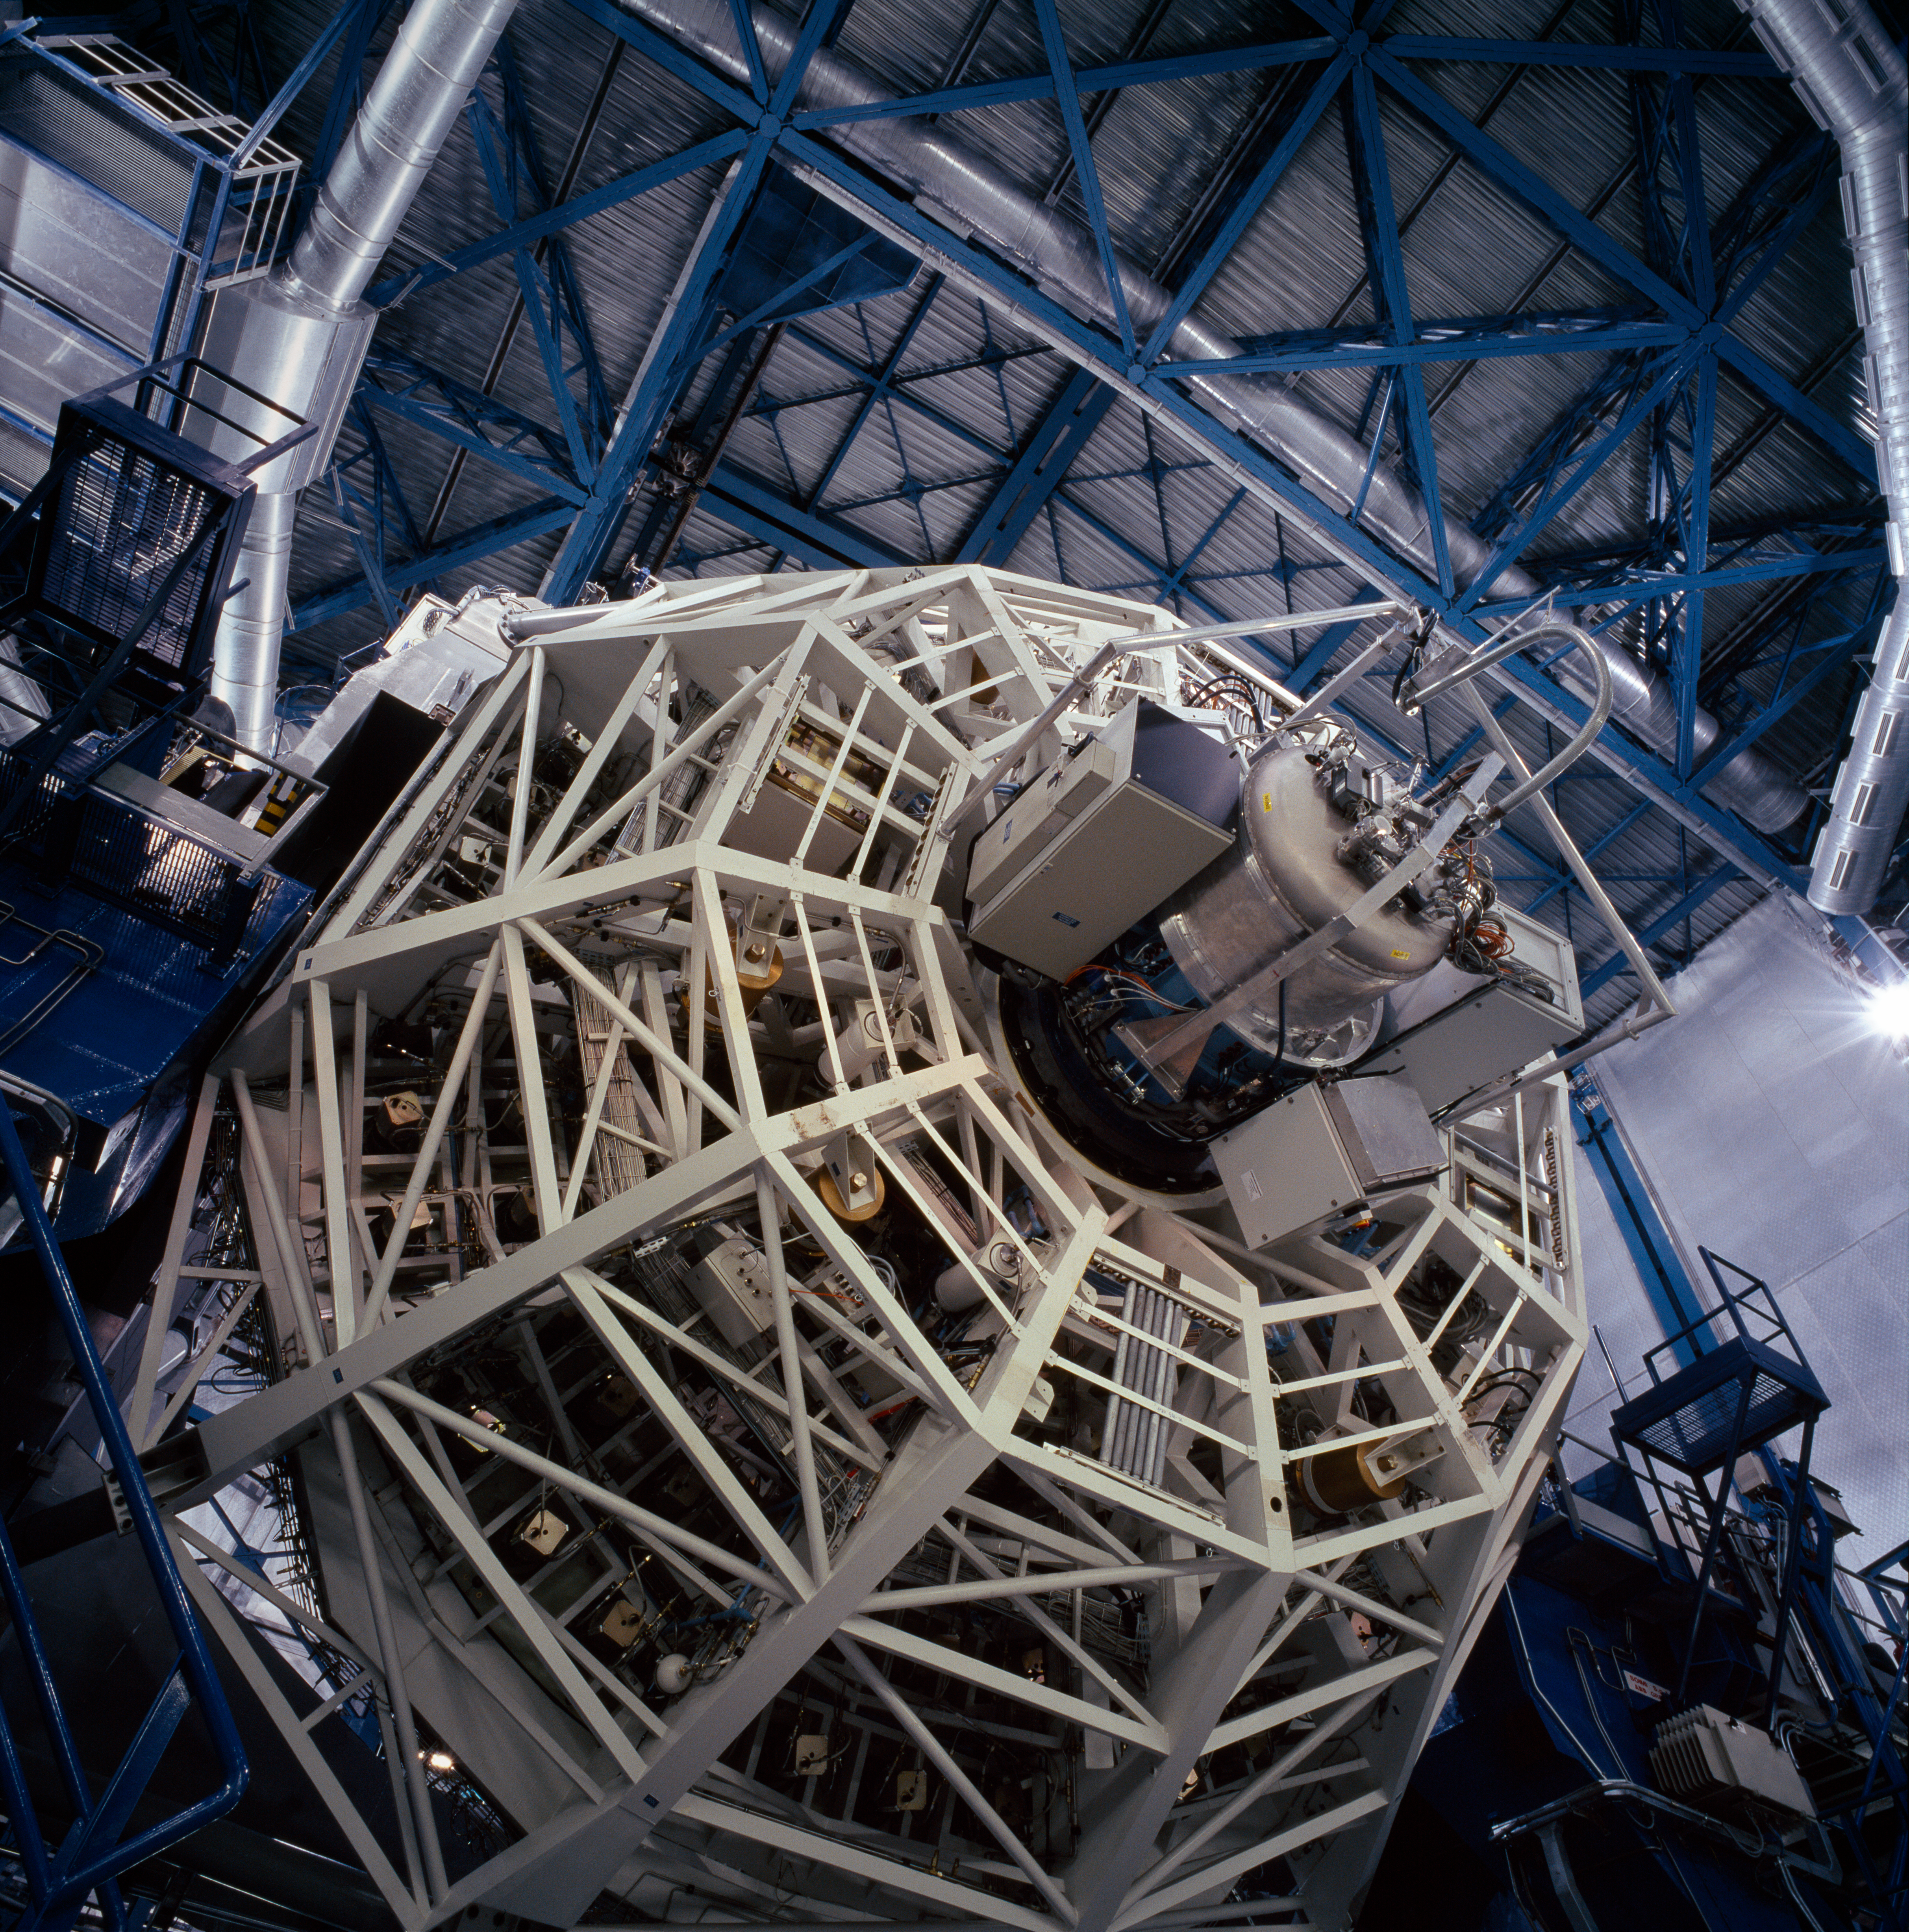

UT4-YEPUN and SINFONI

Every day, before the observations start, each telescope undergoes a complete start up during which each of its function is checked, like a plane before take off. Here, Yepun, the fourth Unit Telescope, has been moved to a very low altitude, revealing the cell holding its main mirror and the SINFONI integral-field spectrograph.

Credit: ESO